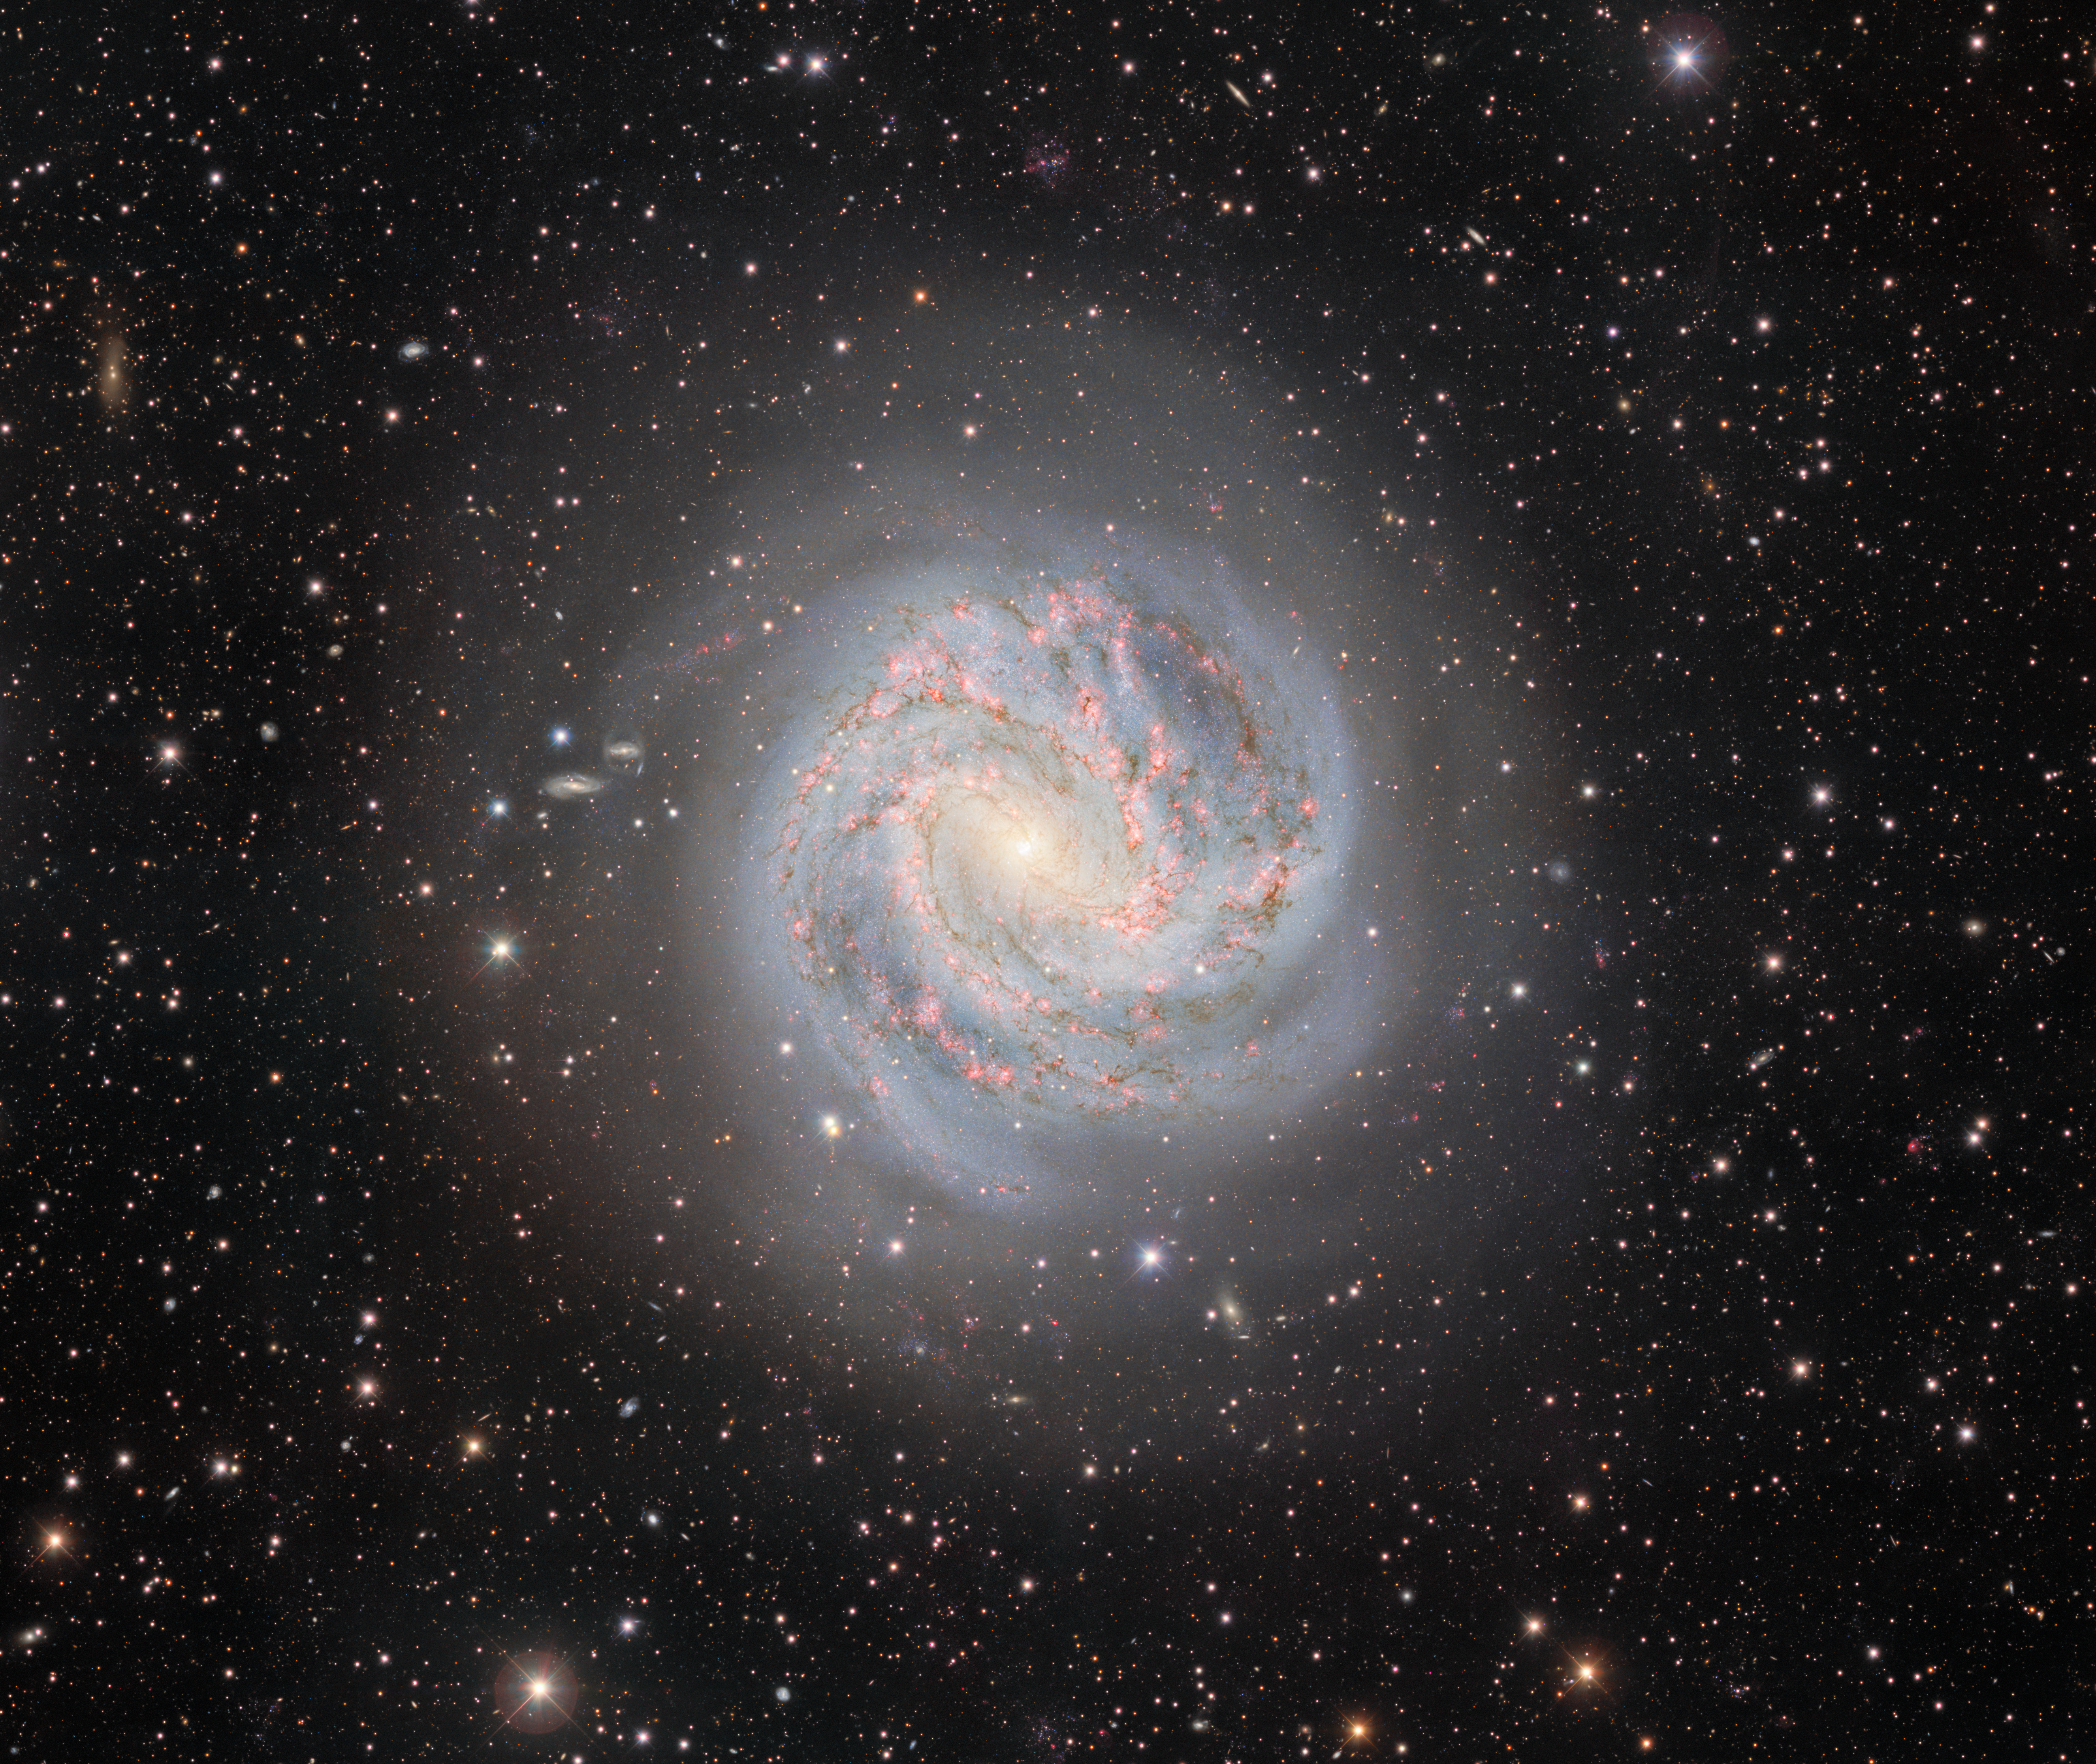

The Outskirts of the Southern Pinwheel Galaxy

Twelve million light-years away lies the galactic masterpiece Messier 83, also known as the Southern Pinwheel Galaxy. Its swirling spiral arms display a high rate of star formation and host six detected supernovae. This image was captured with the Department of Energy-fabricated Dark Energy Camera, mounted on the U.S. National Science Foundation Víctor M. Blanco 4-meter Telescope at Cerro Tololo Inter-American Observatory in Chile, a Program of NSF NOIRLab.

Credit: CTIO/NOIRLab/DOE/NSF/AURAImage processing: T.A. Rector (University of Alaska Anchorage/NSF NOIRLab), D. de Martin (NSF NOIRLab) & M. Zamani (NSF NOIRLab)